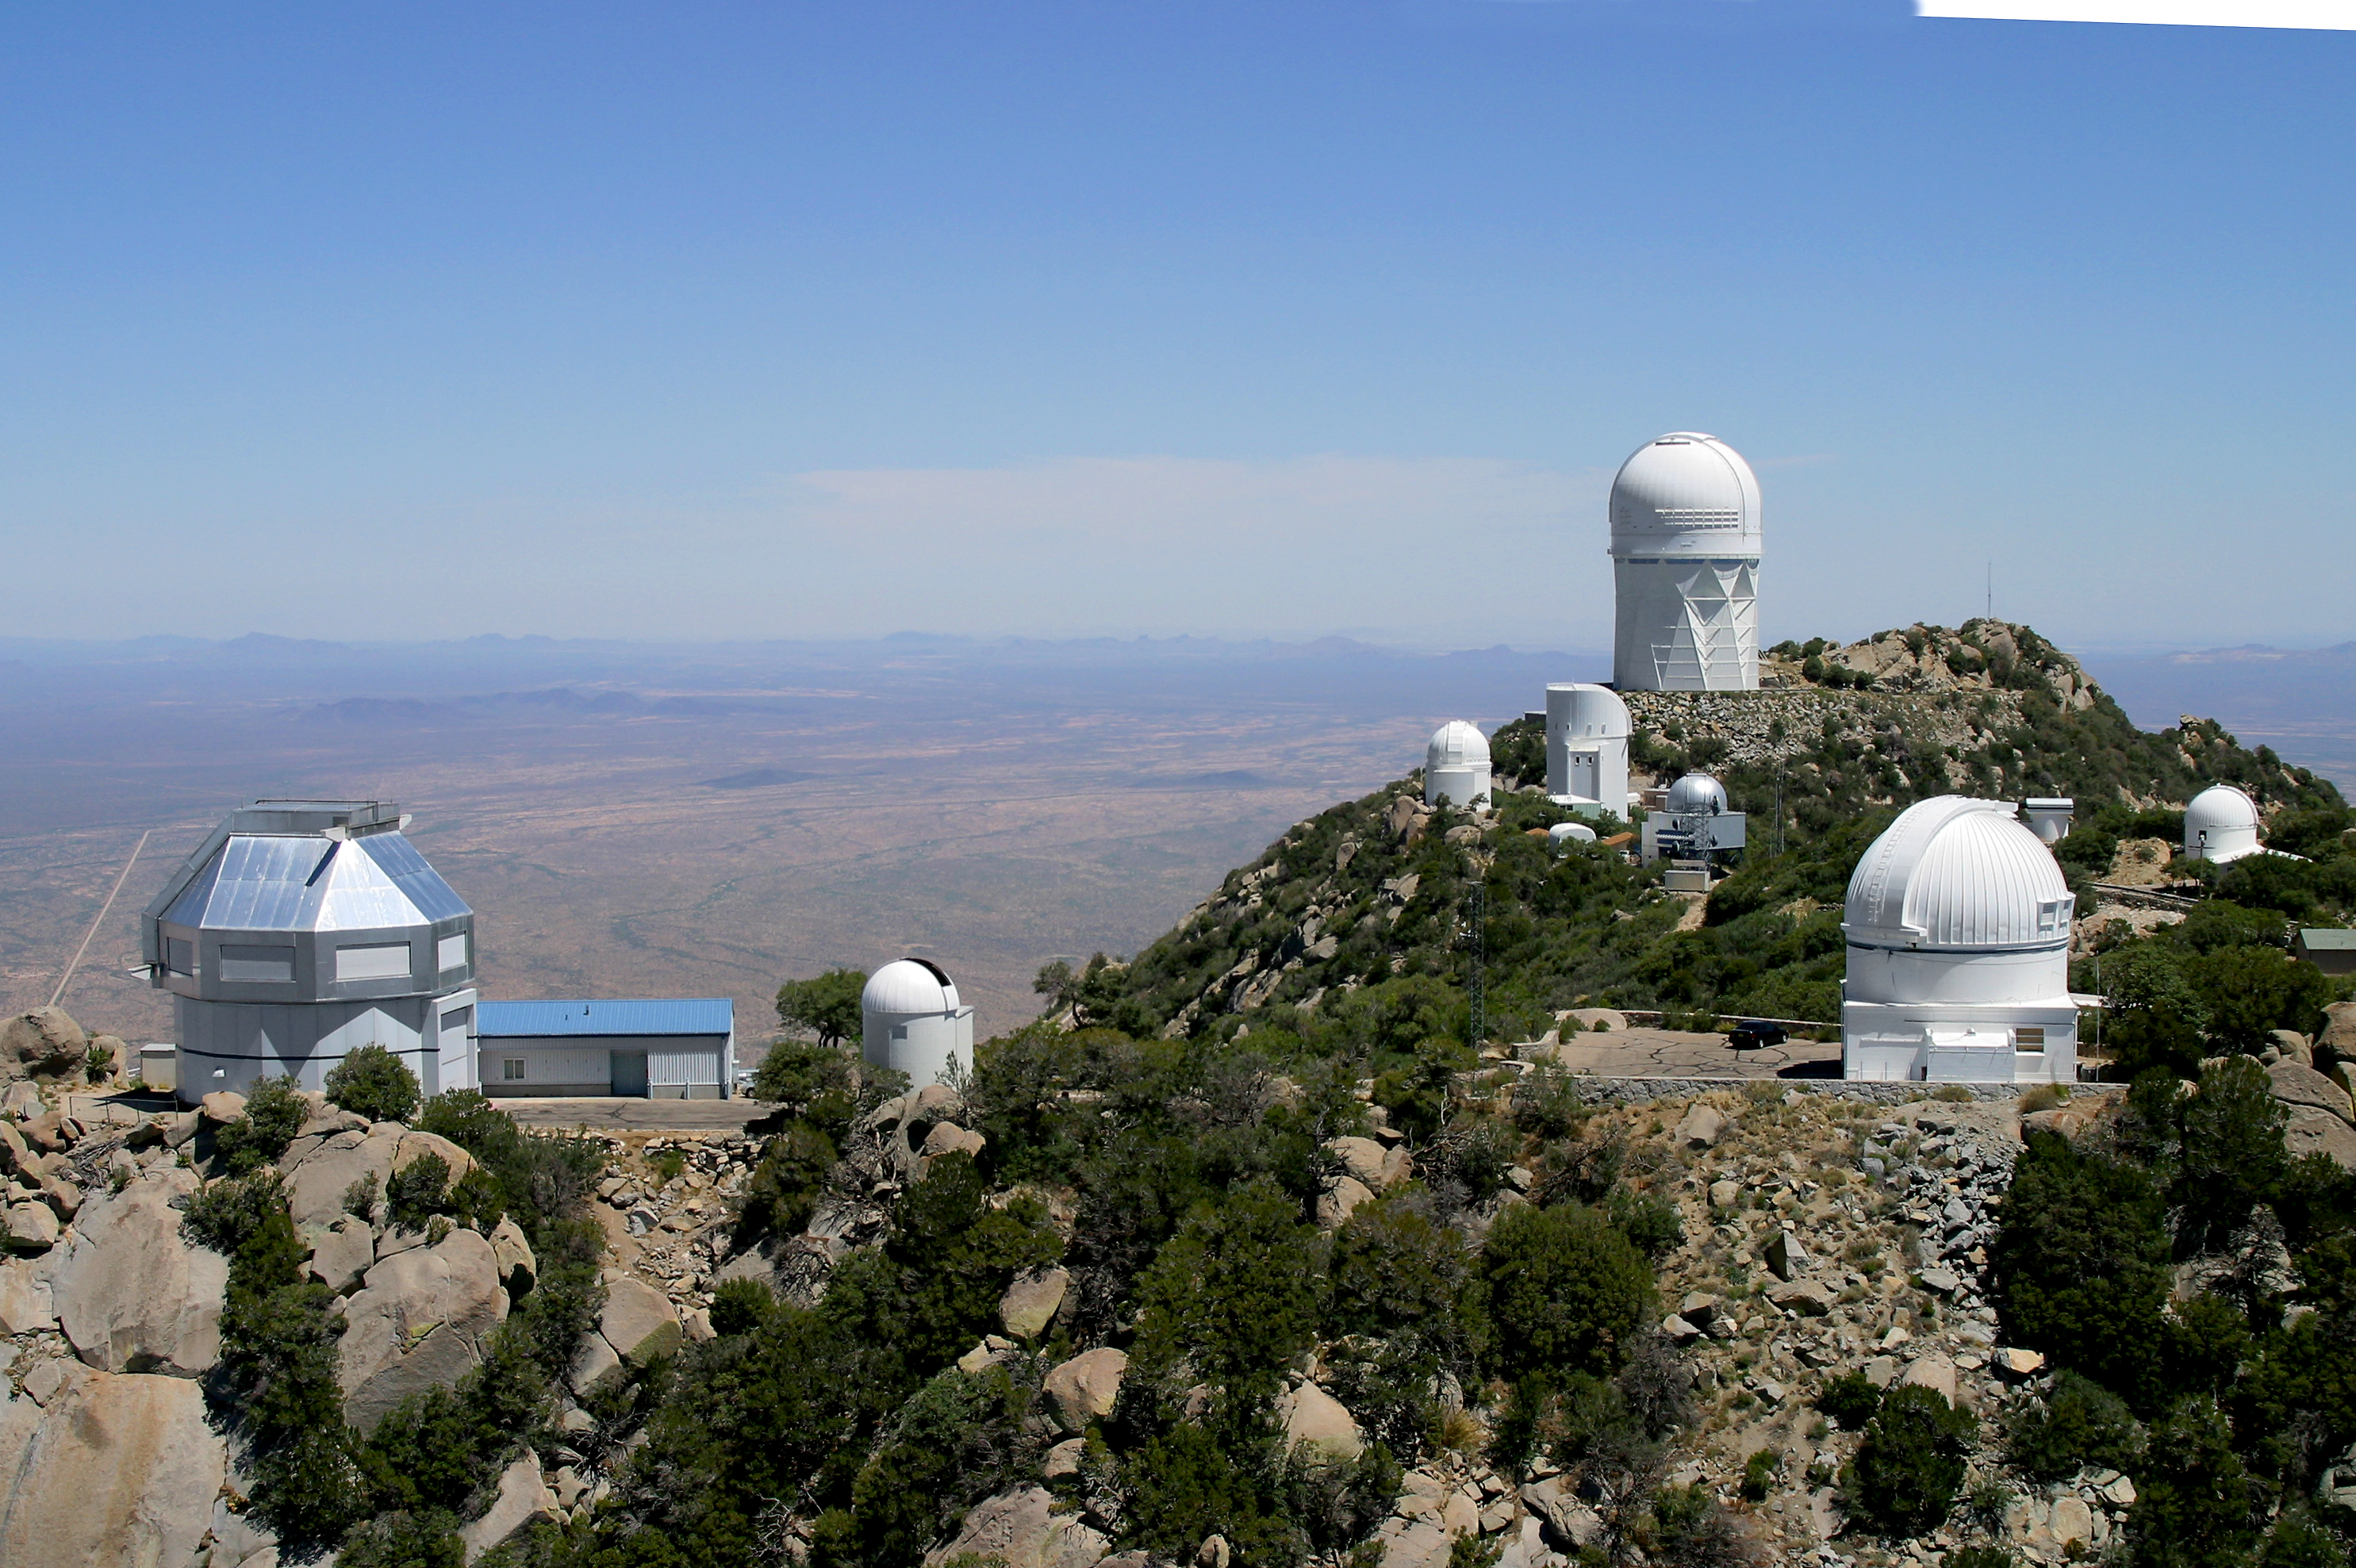

Aerial photography of Kitt Peak National Observatory, 13 June 2003

In the foreground, the WIYN 3.5-meter telescope (left) and the WIYN 0.9-meter telescope (right). The background is dominated by the Mayall 4-meter telescope, but in the middle distance are the Burrell Schmidt (right) and the SARA 0.9-meter (left), bracketing telescopes of the University of Arizona's Steward Observatory.

Credit: NOIRLab/NSF/AURA